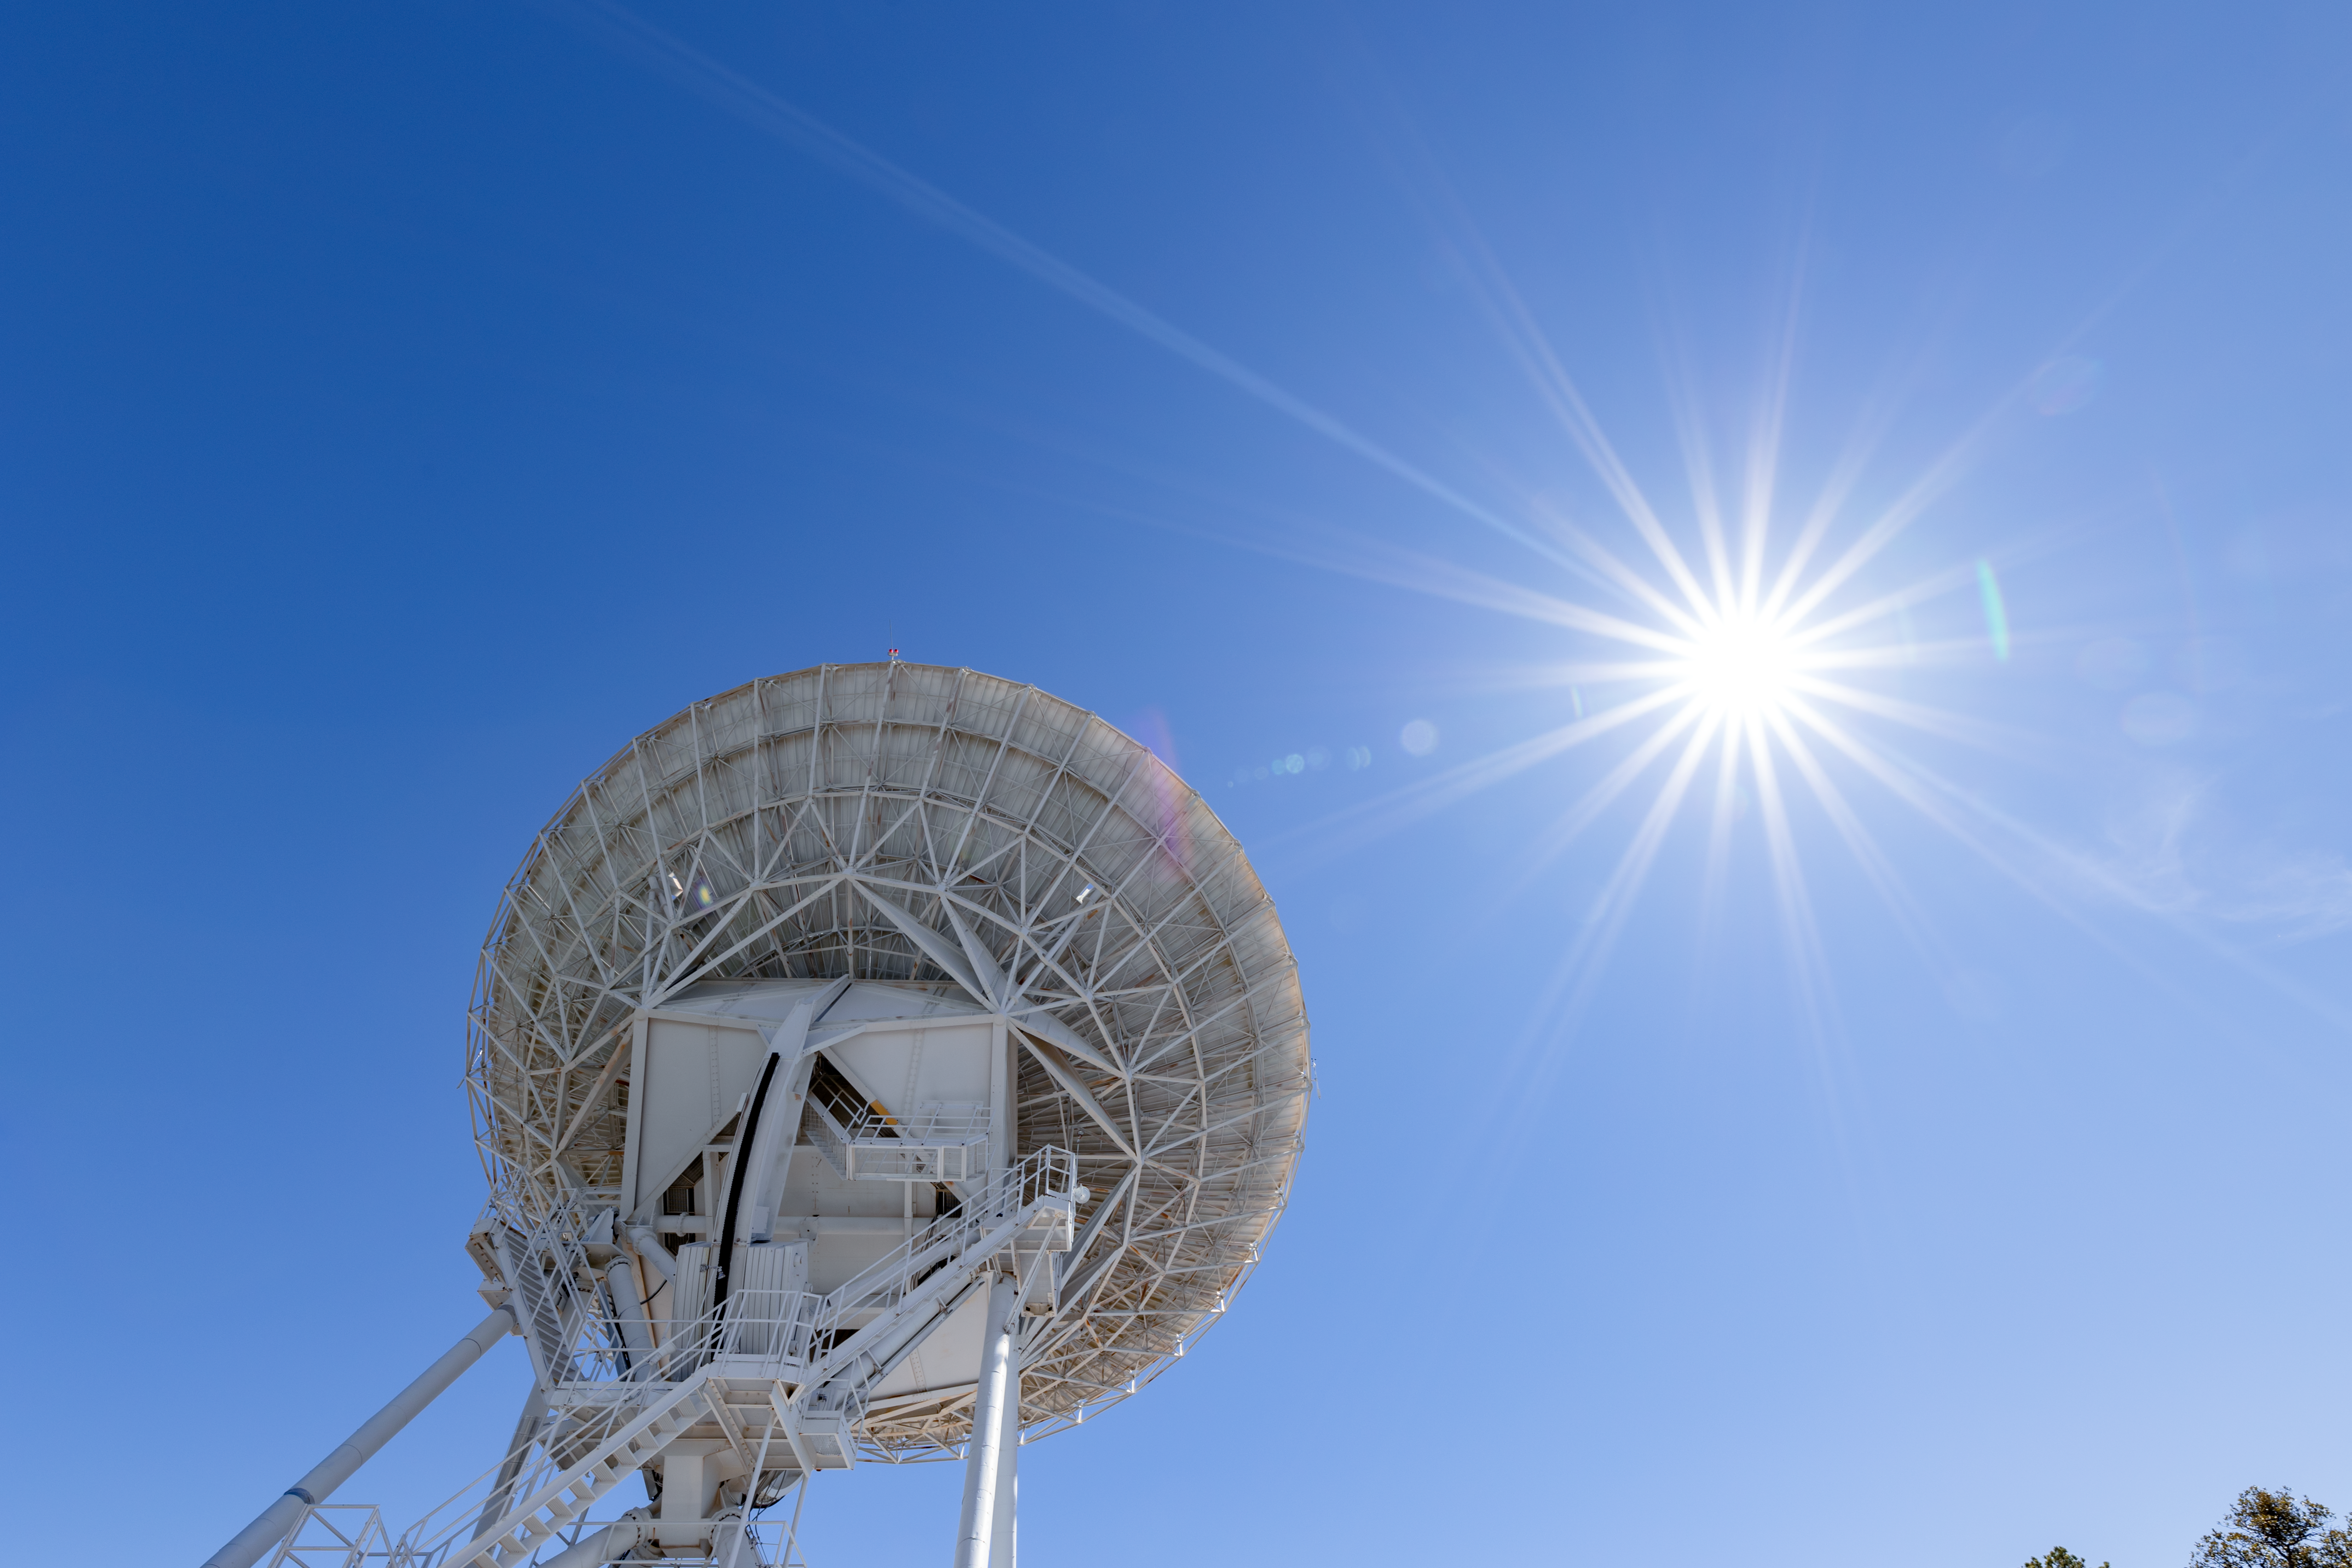

Very Long Baseline Array Dish and the Sun

The Very Long Baseline Array Dish underneath the Arizona Sun on Kitt Peak National Observatory.

Credit: KPNO/NOIRLab/NSF/AURA/T. Slovinský